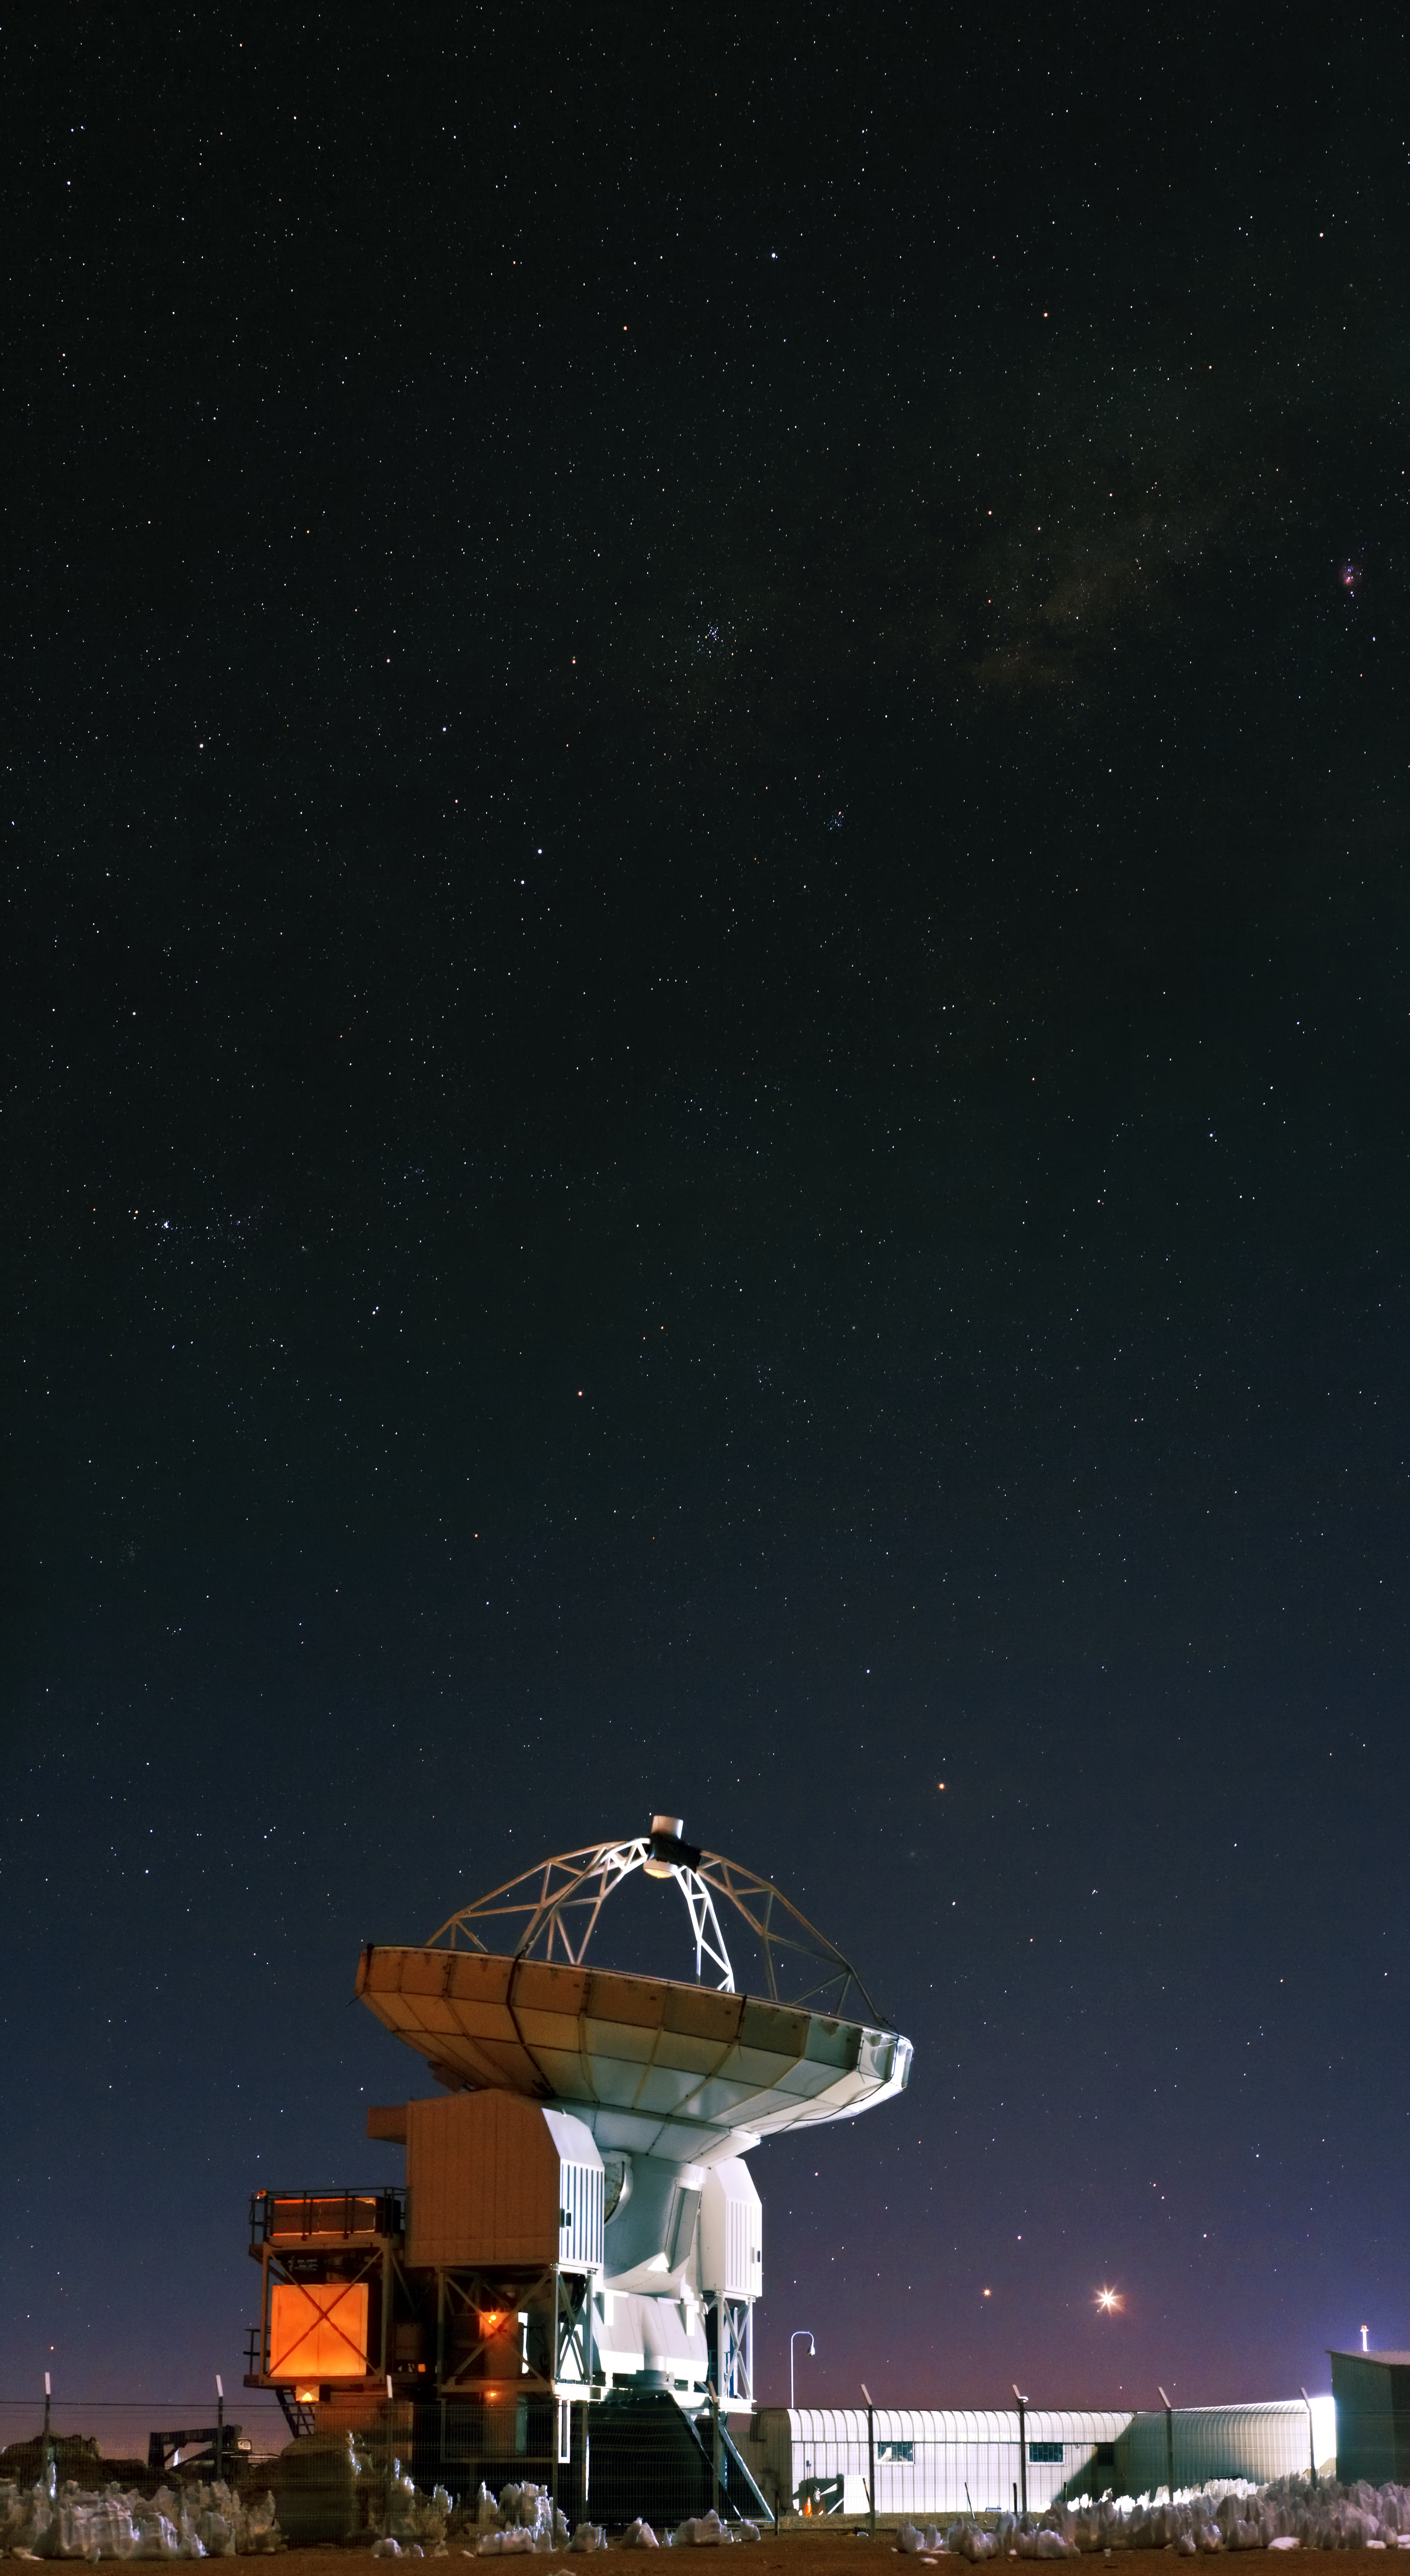

Pie in the sky

One of the high-precision antennas, part of the Atacama Large Millimeter/submillimeter Array (ALMA). ALMA is the largest astronomical project in existence and comprises an international partnership of Europe, North America and East Asia in cooperation with the Republic of Chile. It will be a single telescope of revolutionary design, composed initially of 66 such antennas located on the Chajnantor plateau, 5000 metres altitude in northern Chile.

Credit: ESO/B. Tafreshi (twanight.org)